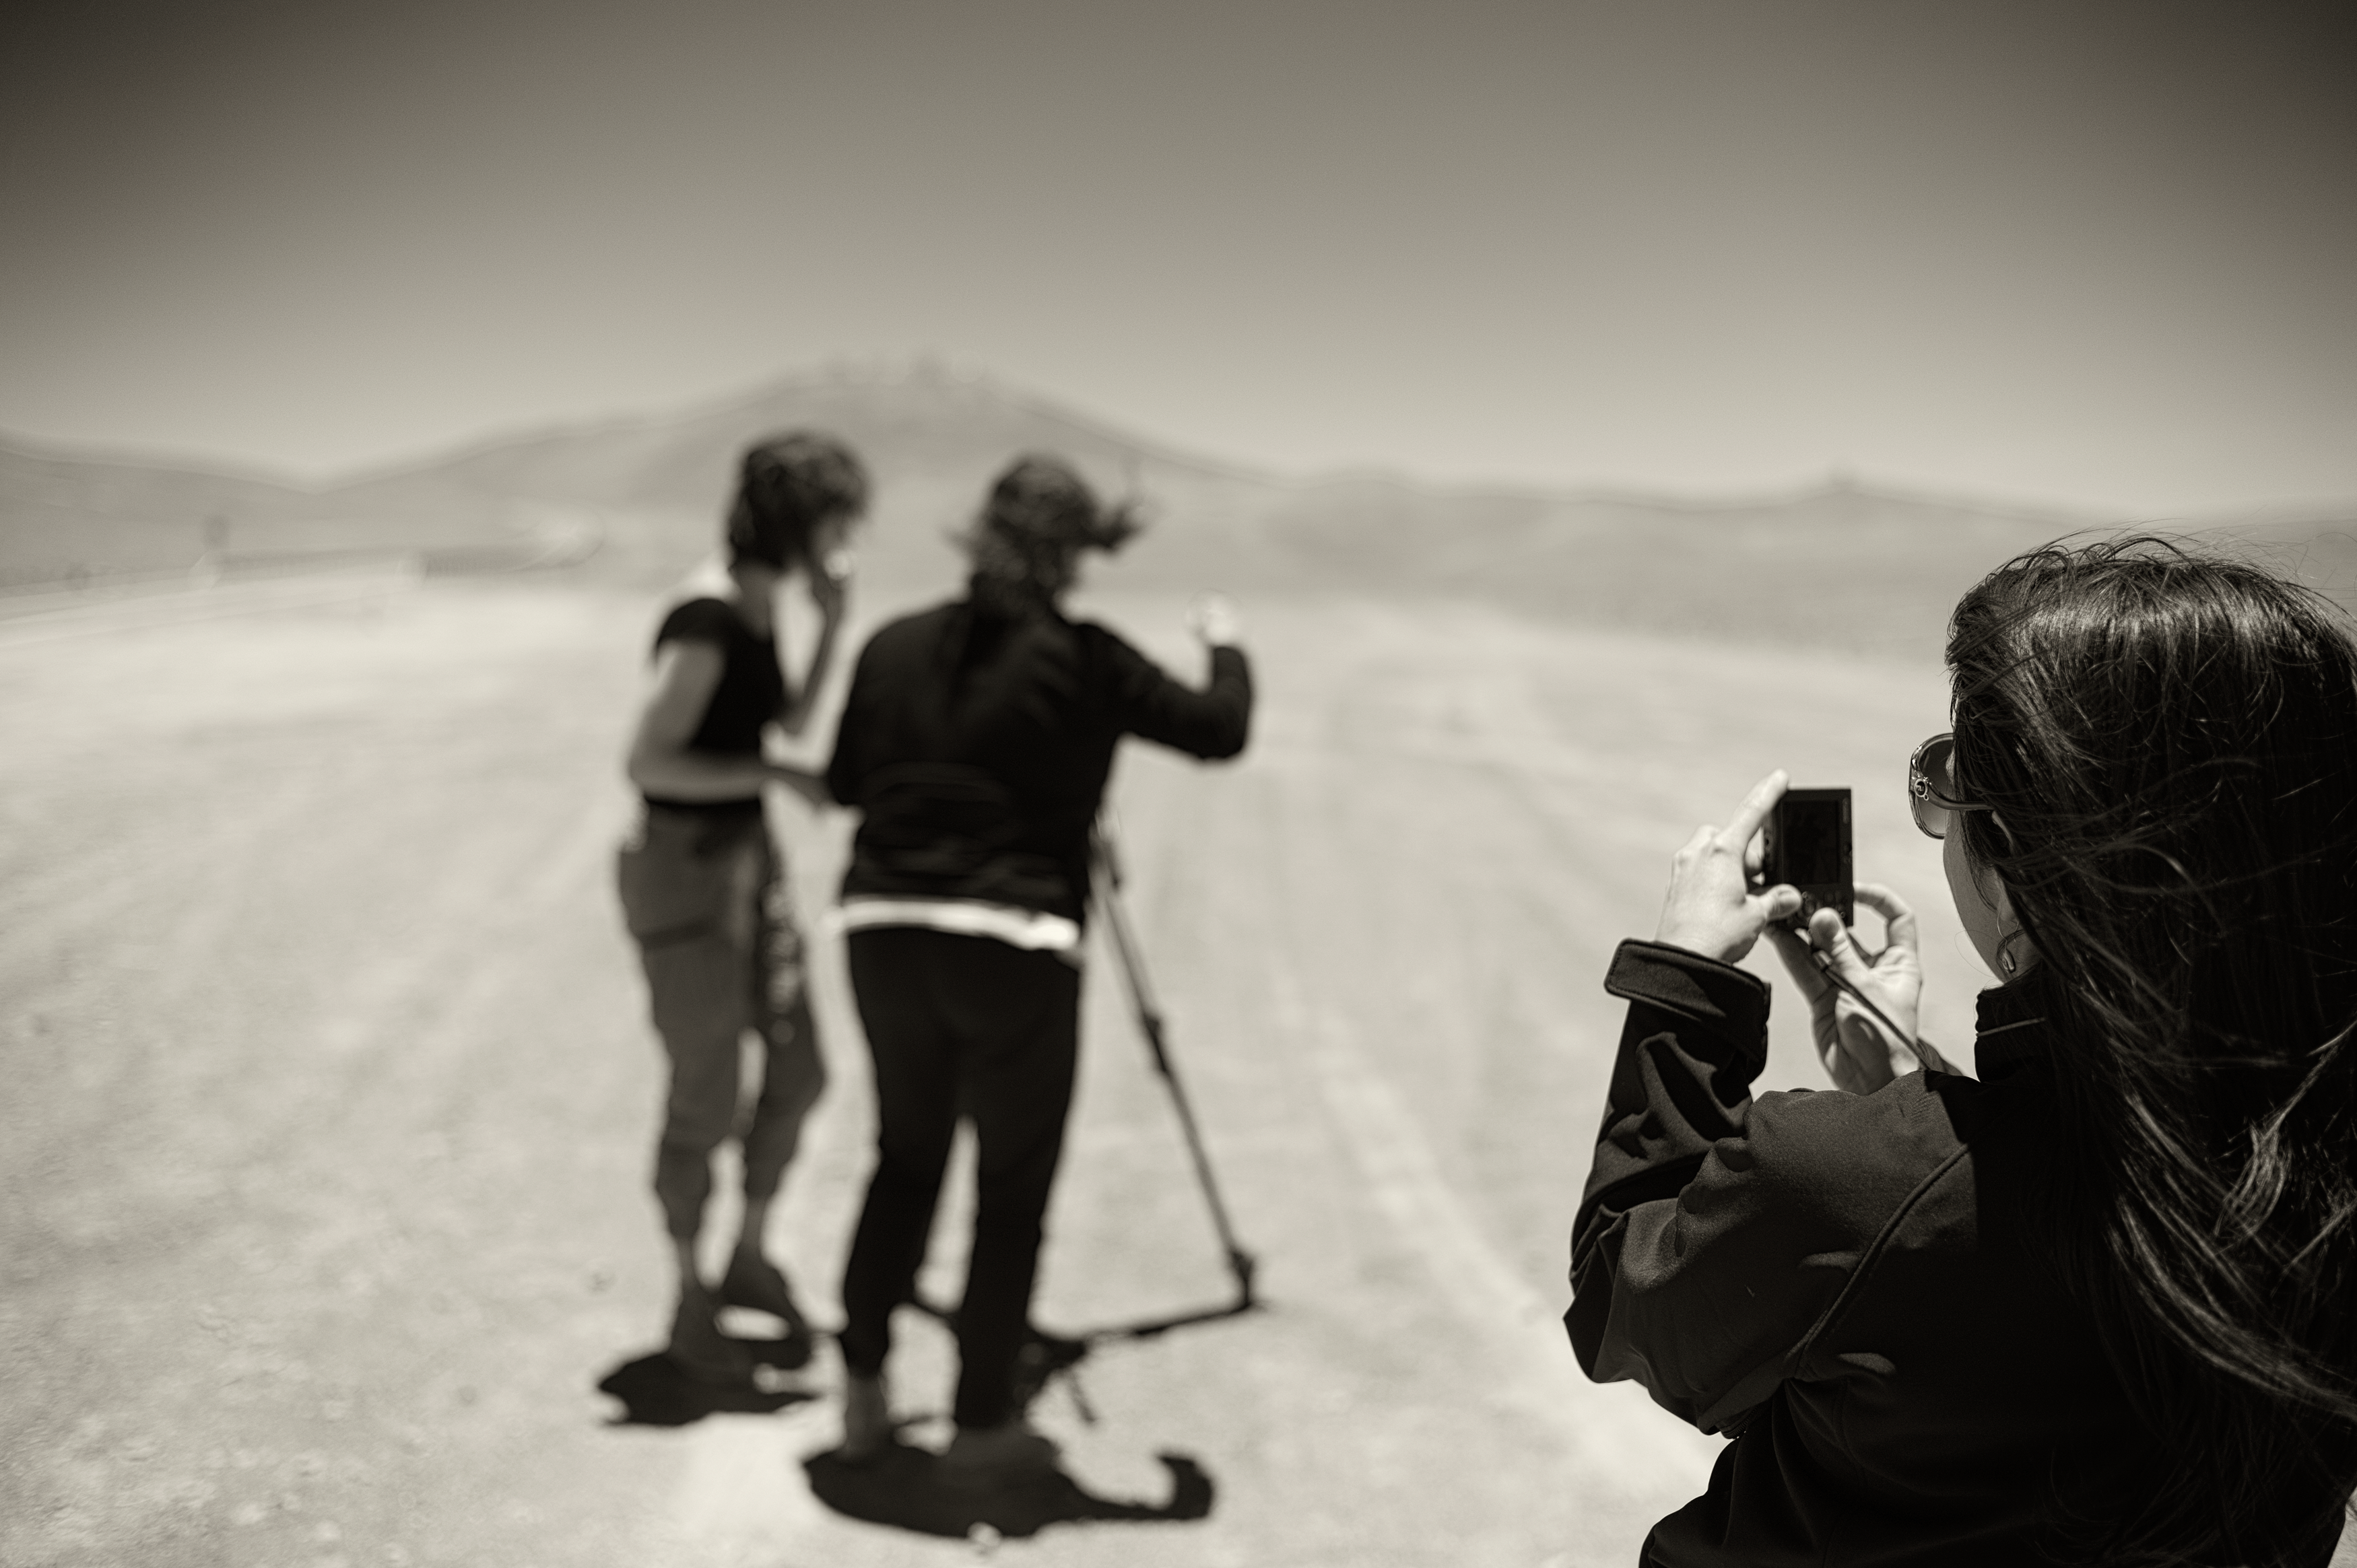

Picture of a picture

Image of someone taking a picture near the Very Large Telescope (VLT) at Cerro Paranal Observatory in the Atacama Desert of northern Chile, taken by Stefan Seip, one of the ESO Photo Ambassadors.

Credit: ESO/S. Seip